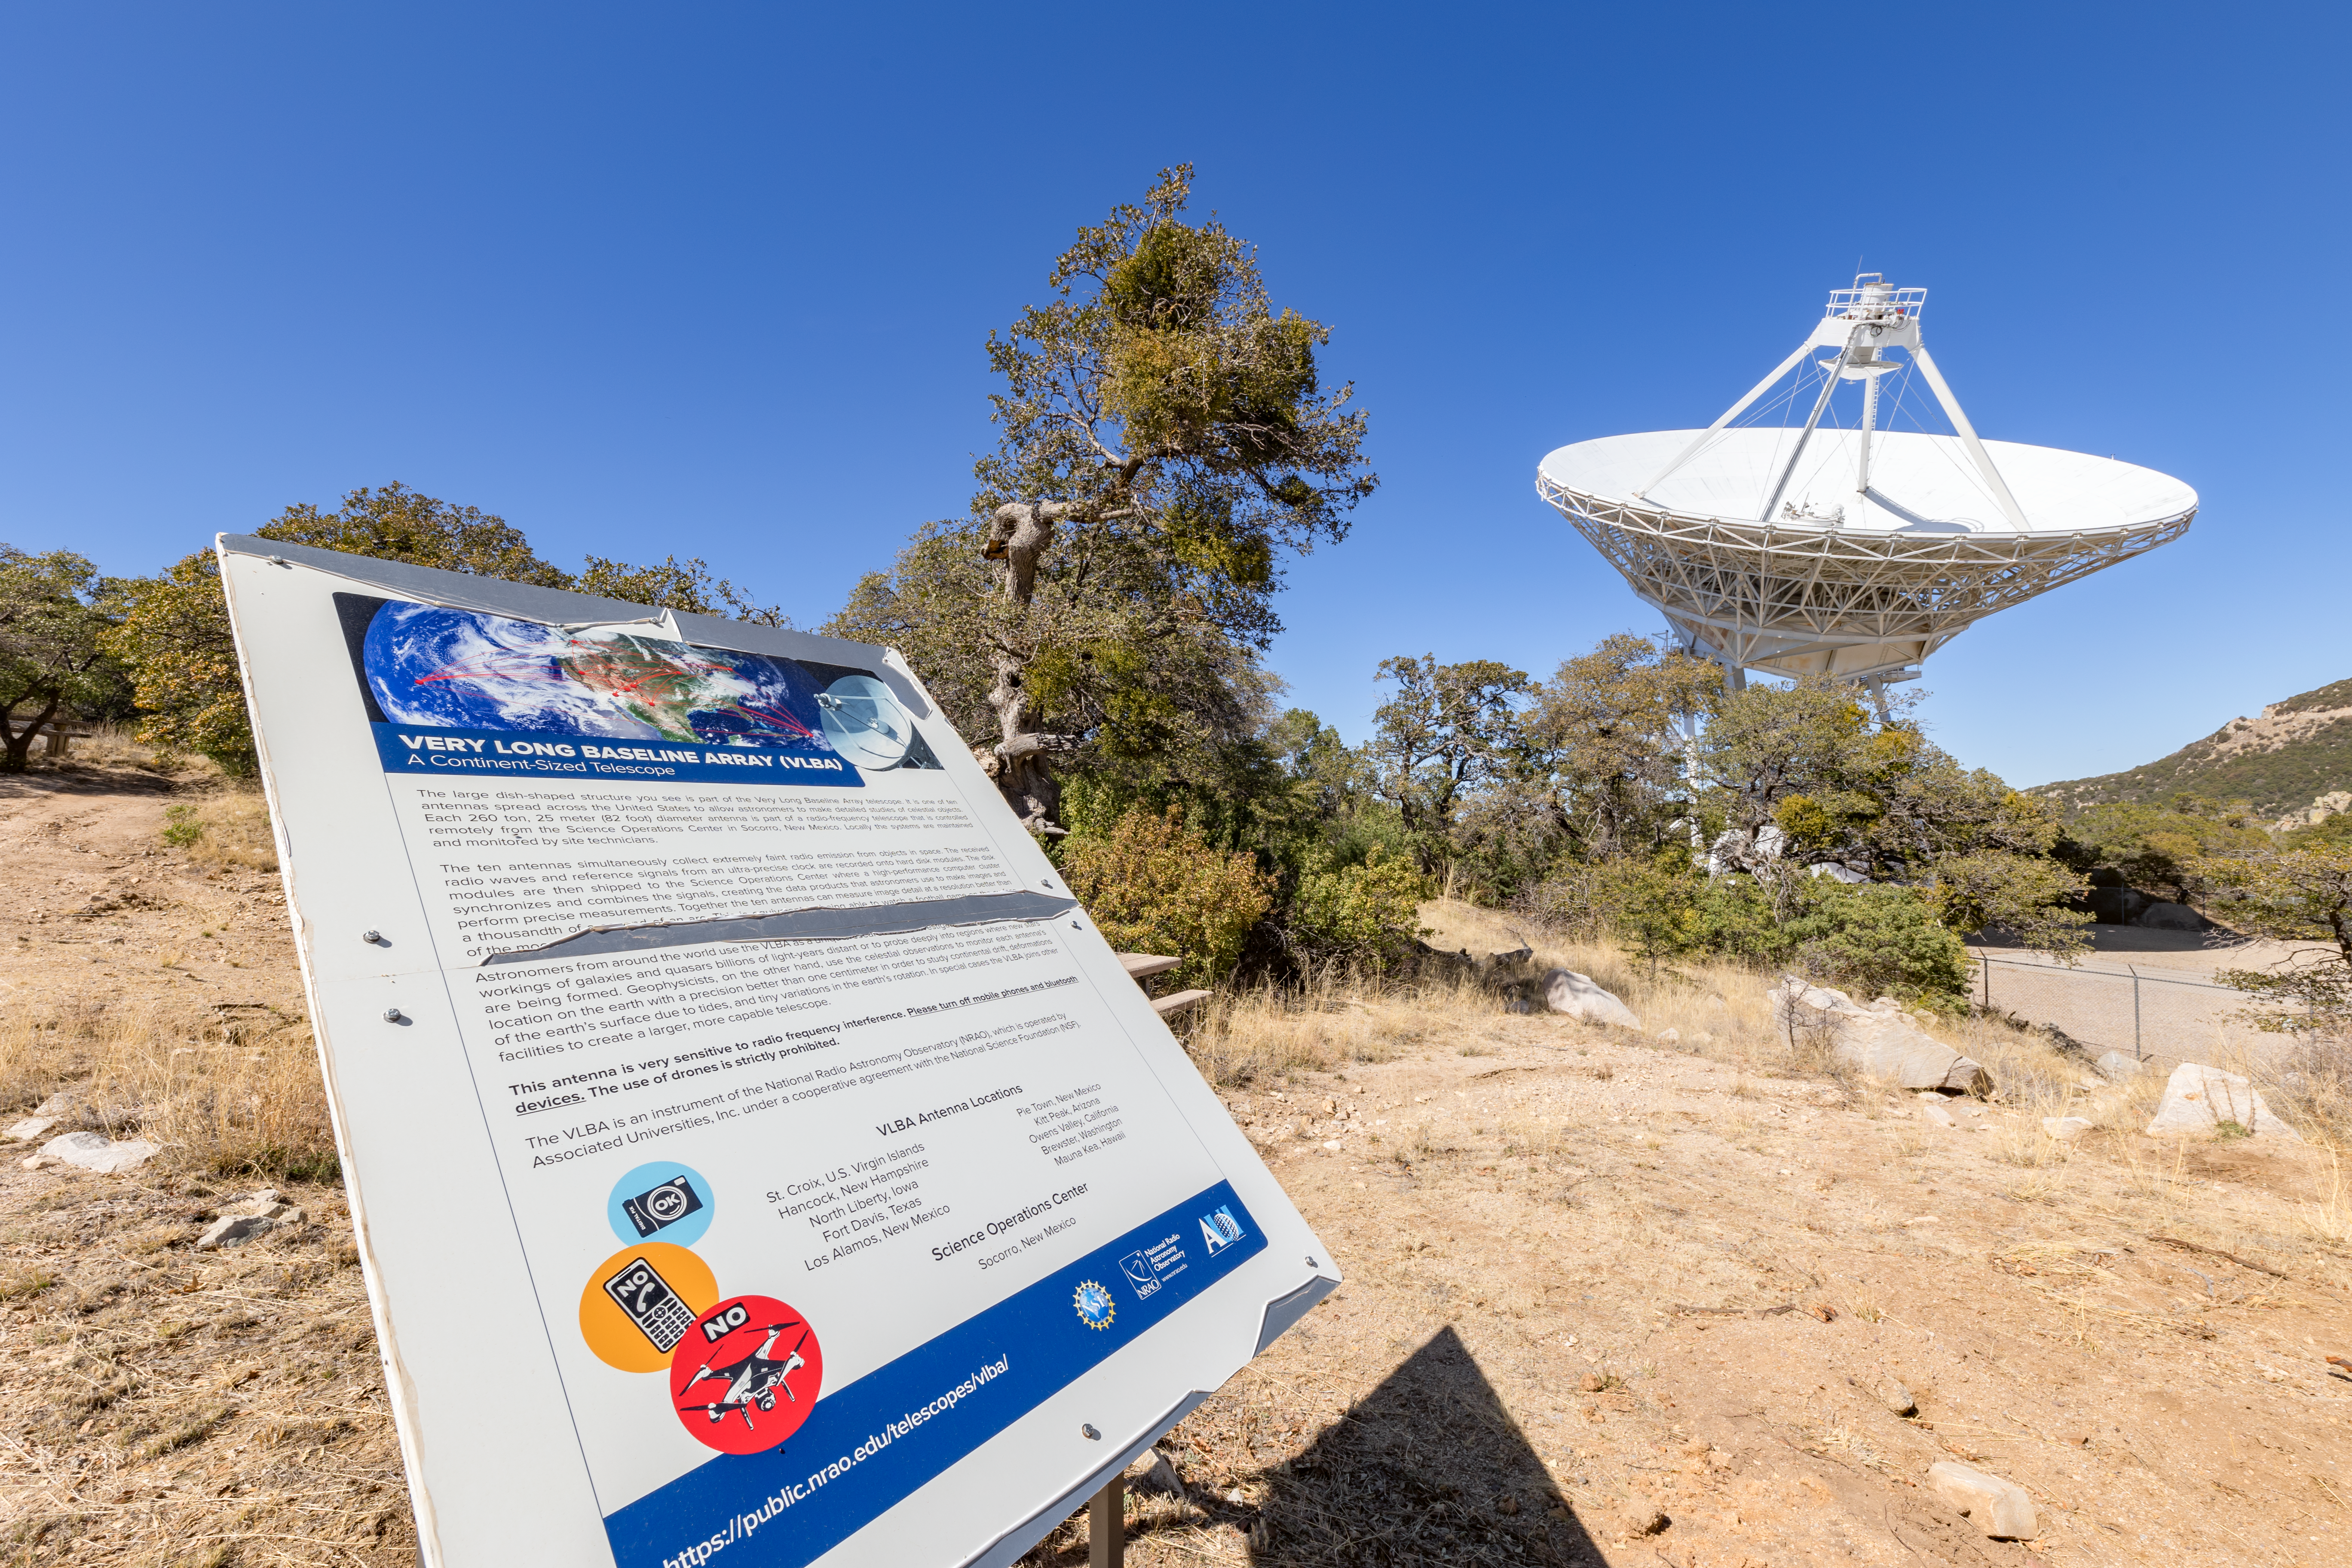

Very Long Baseline Array Dish Sign

An informational sign of the Very Long Baseline Array Dish in the background on Kitt Peak National Observatory in Arizona.

Credit: KPNO/NOIRLab/NSF/AURA/T. Slovinský